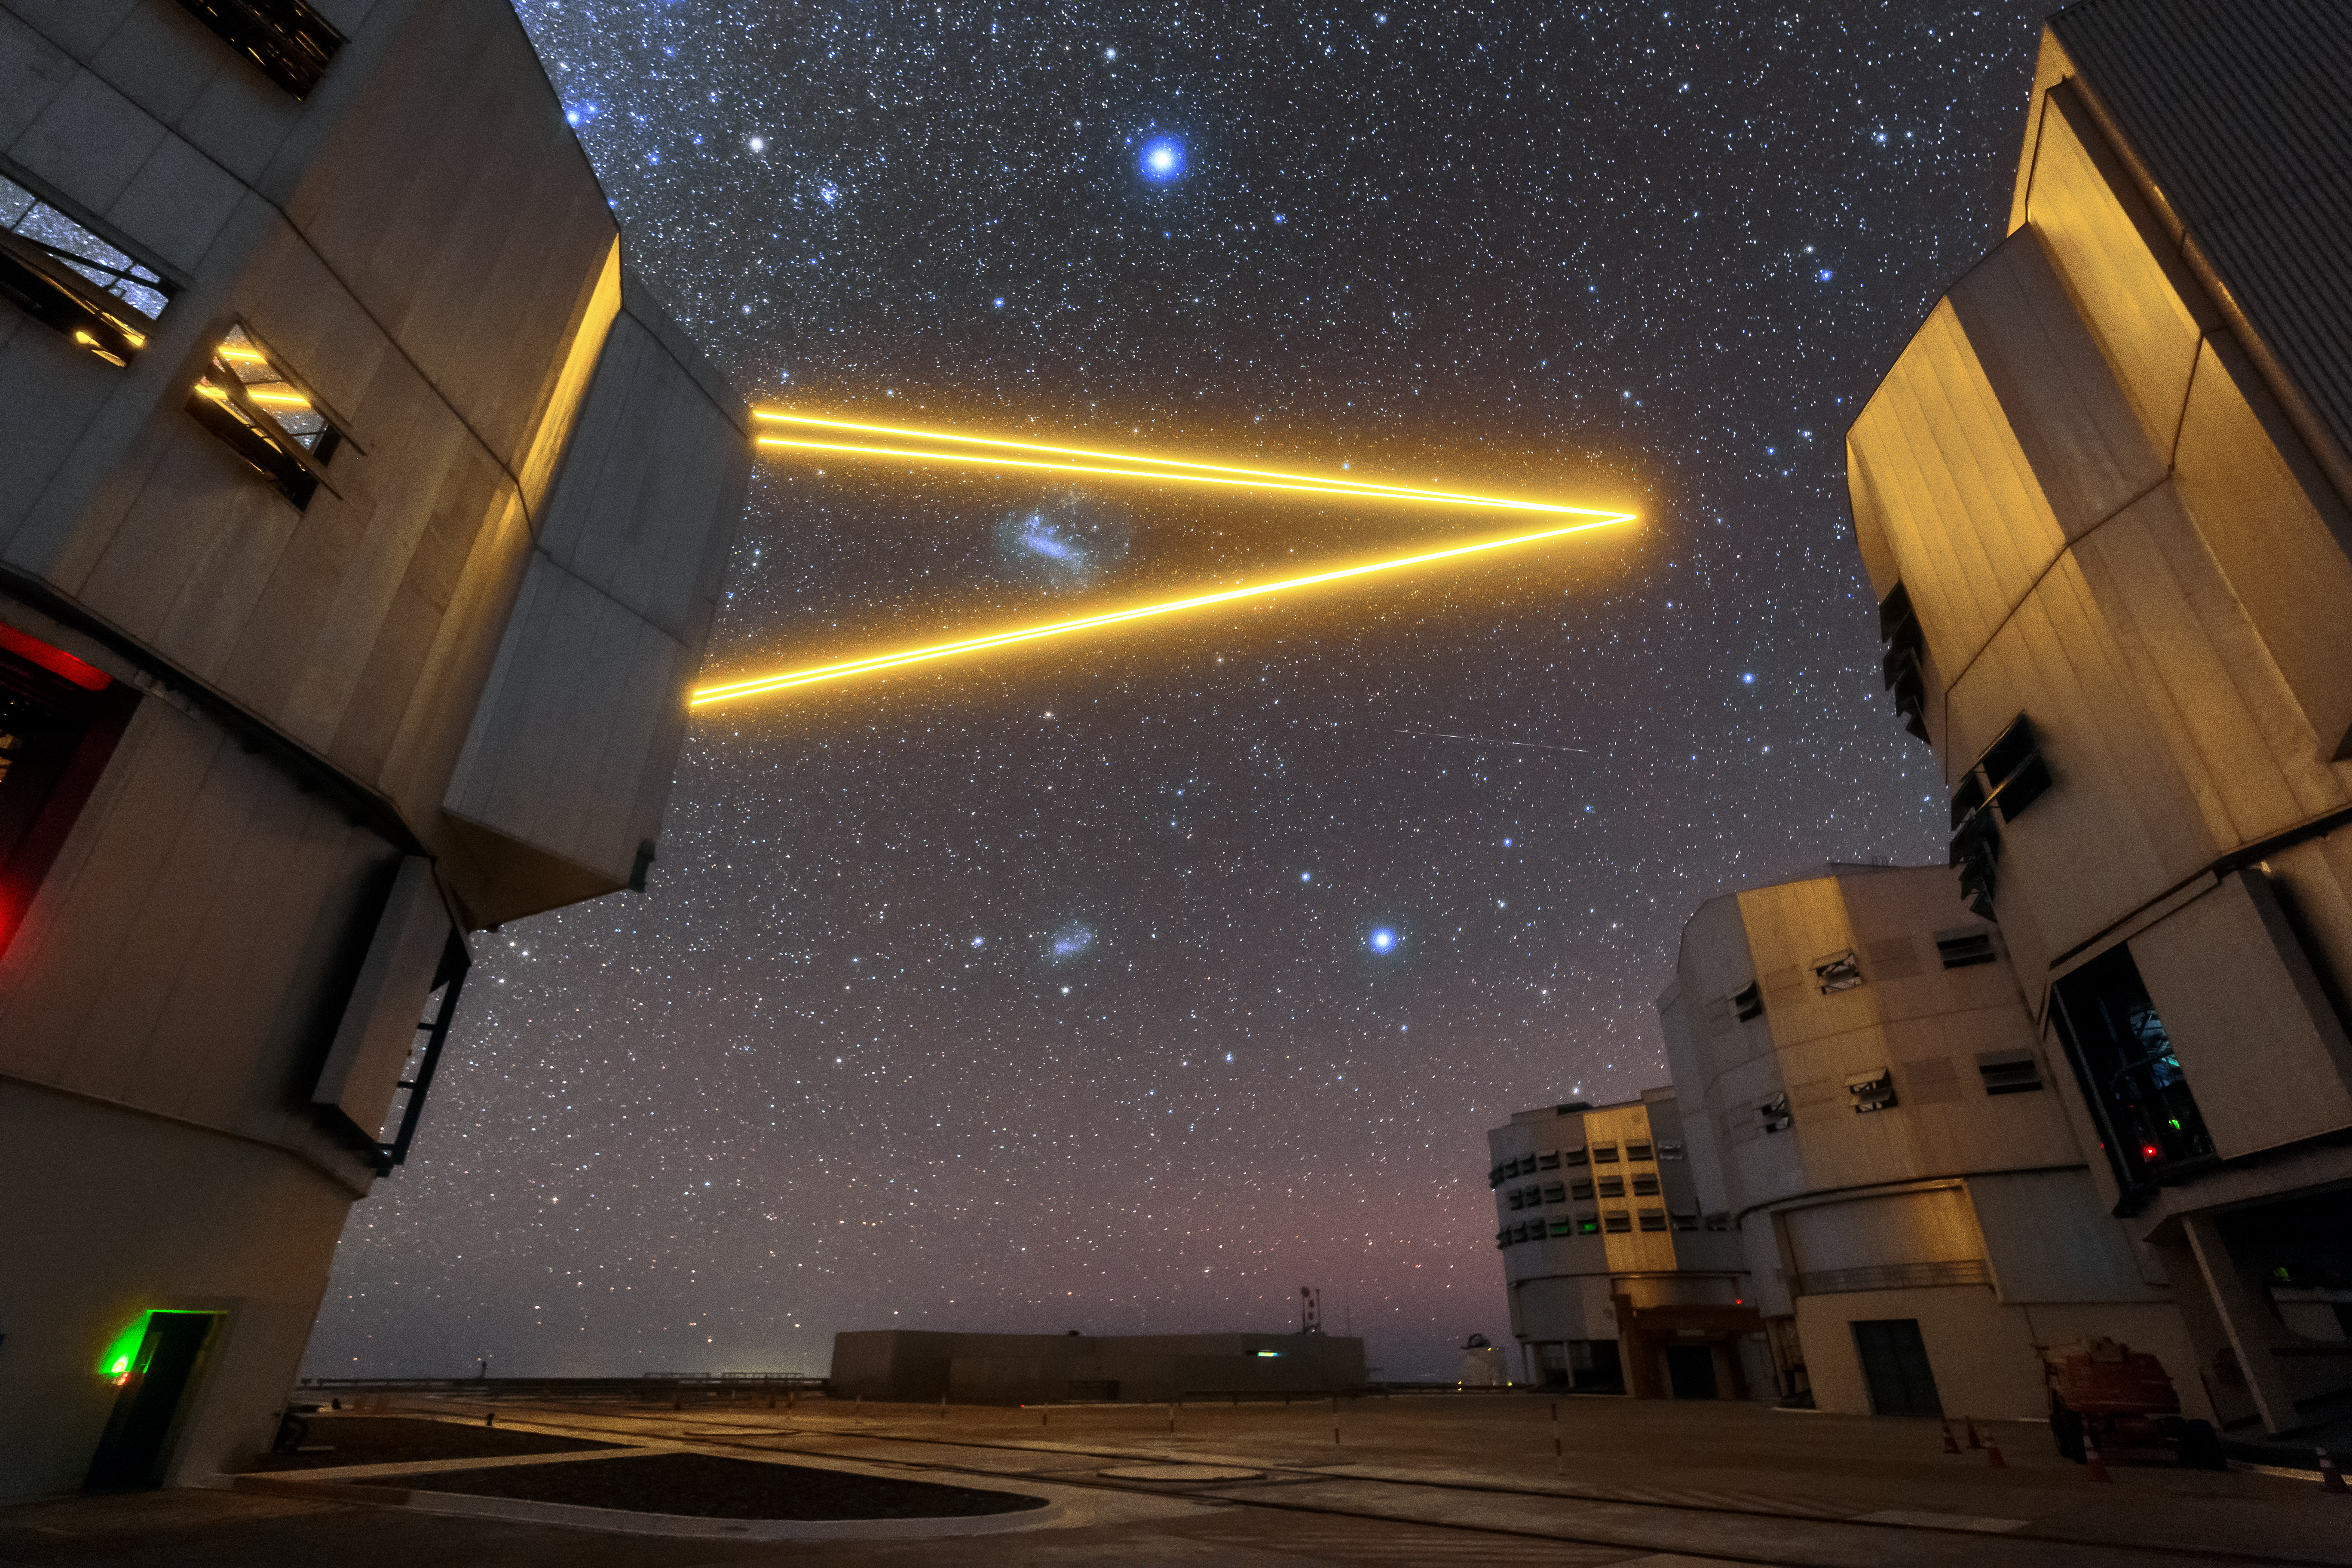

Laser star

Unit Telescope (UT) 4 (Yepun) of ESO’s Very Large Telescope (VLT) is pictured on the left sending four laser beams up to the sky above the Paranal observatory. The lasers create an artificial guide star as part of the VLT’s Adaptive Optics system, state-of-the-art technology that corrects the blurring effects of the Earth’s atmosphere to create sharper images of astronomical objects. The other three unit telescopes are also pictured, from left to right: Antu, Keuyen and Melipal. When used in combination the UTs can observe details up to 16 times finer than any individual one can see alone.

Credit: Sangku Kim/ESO